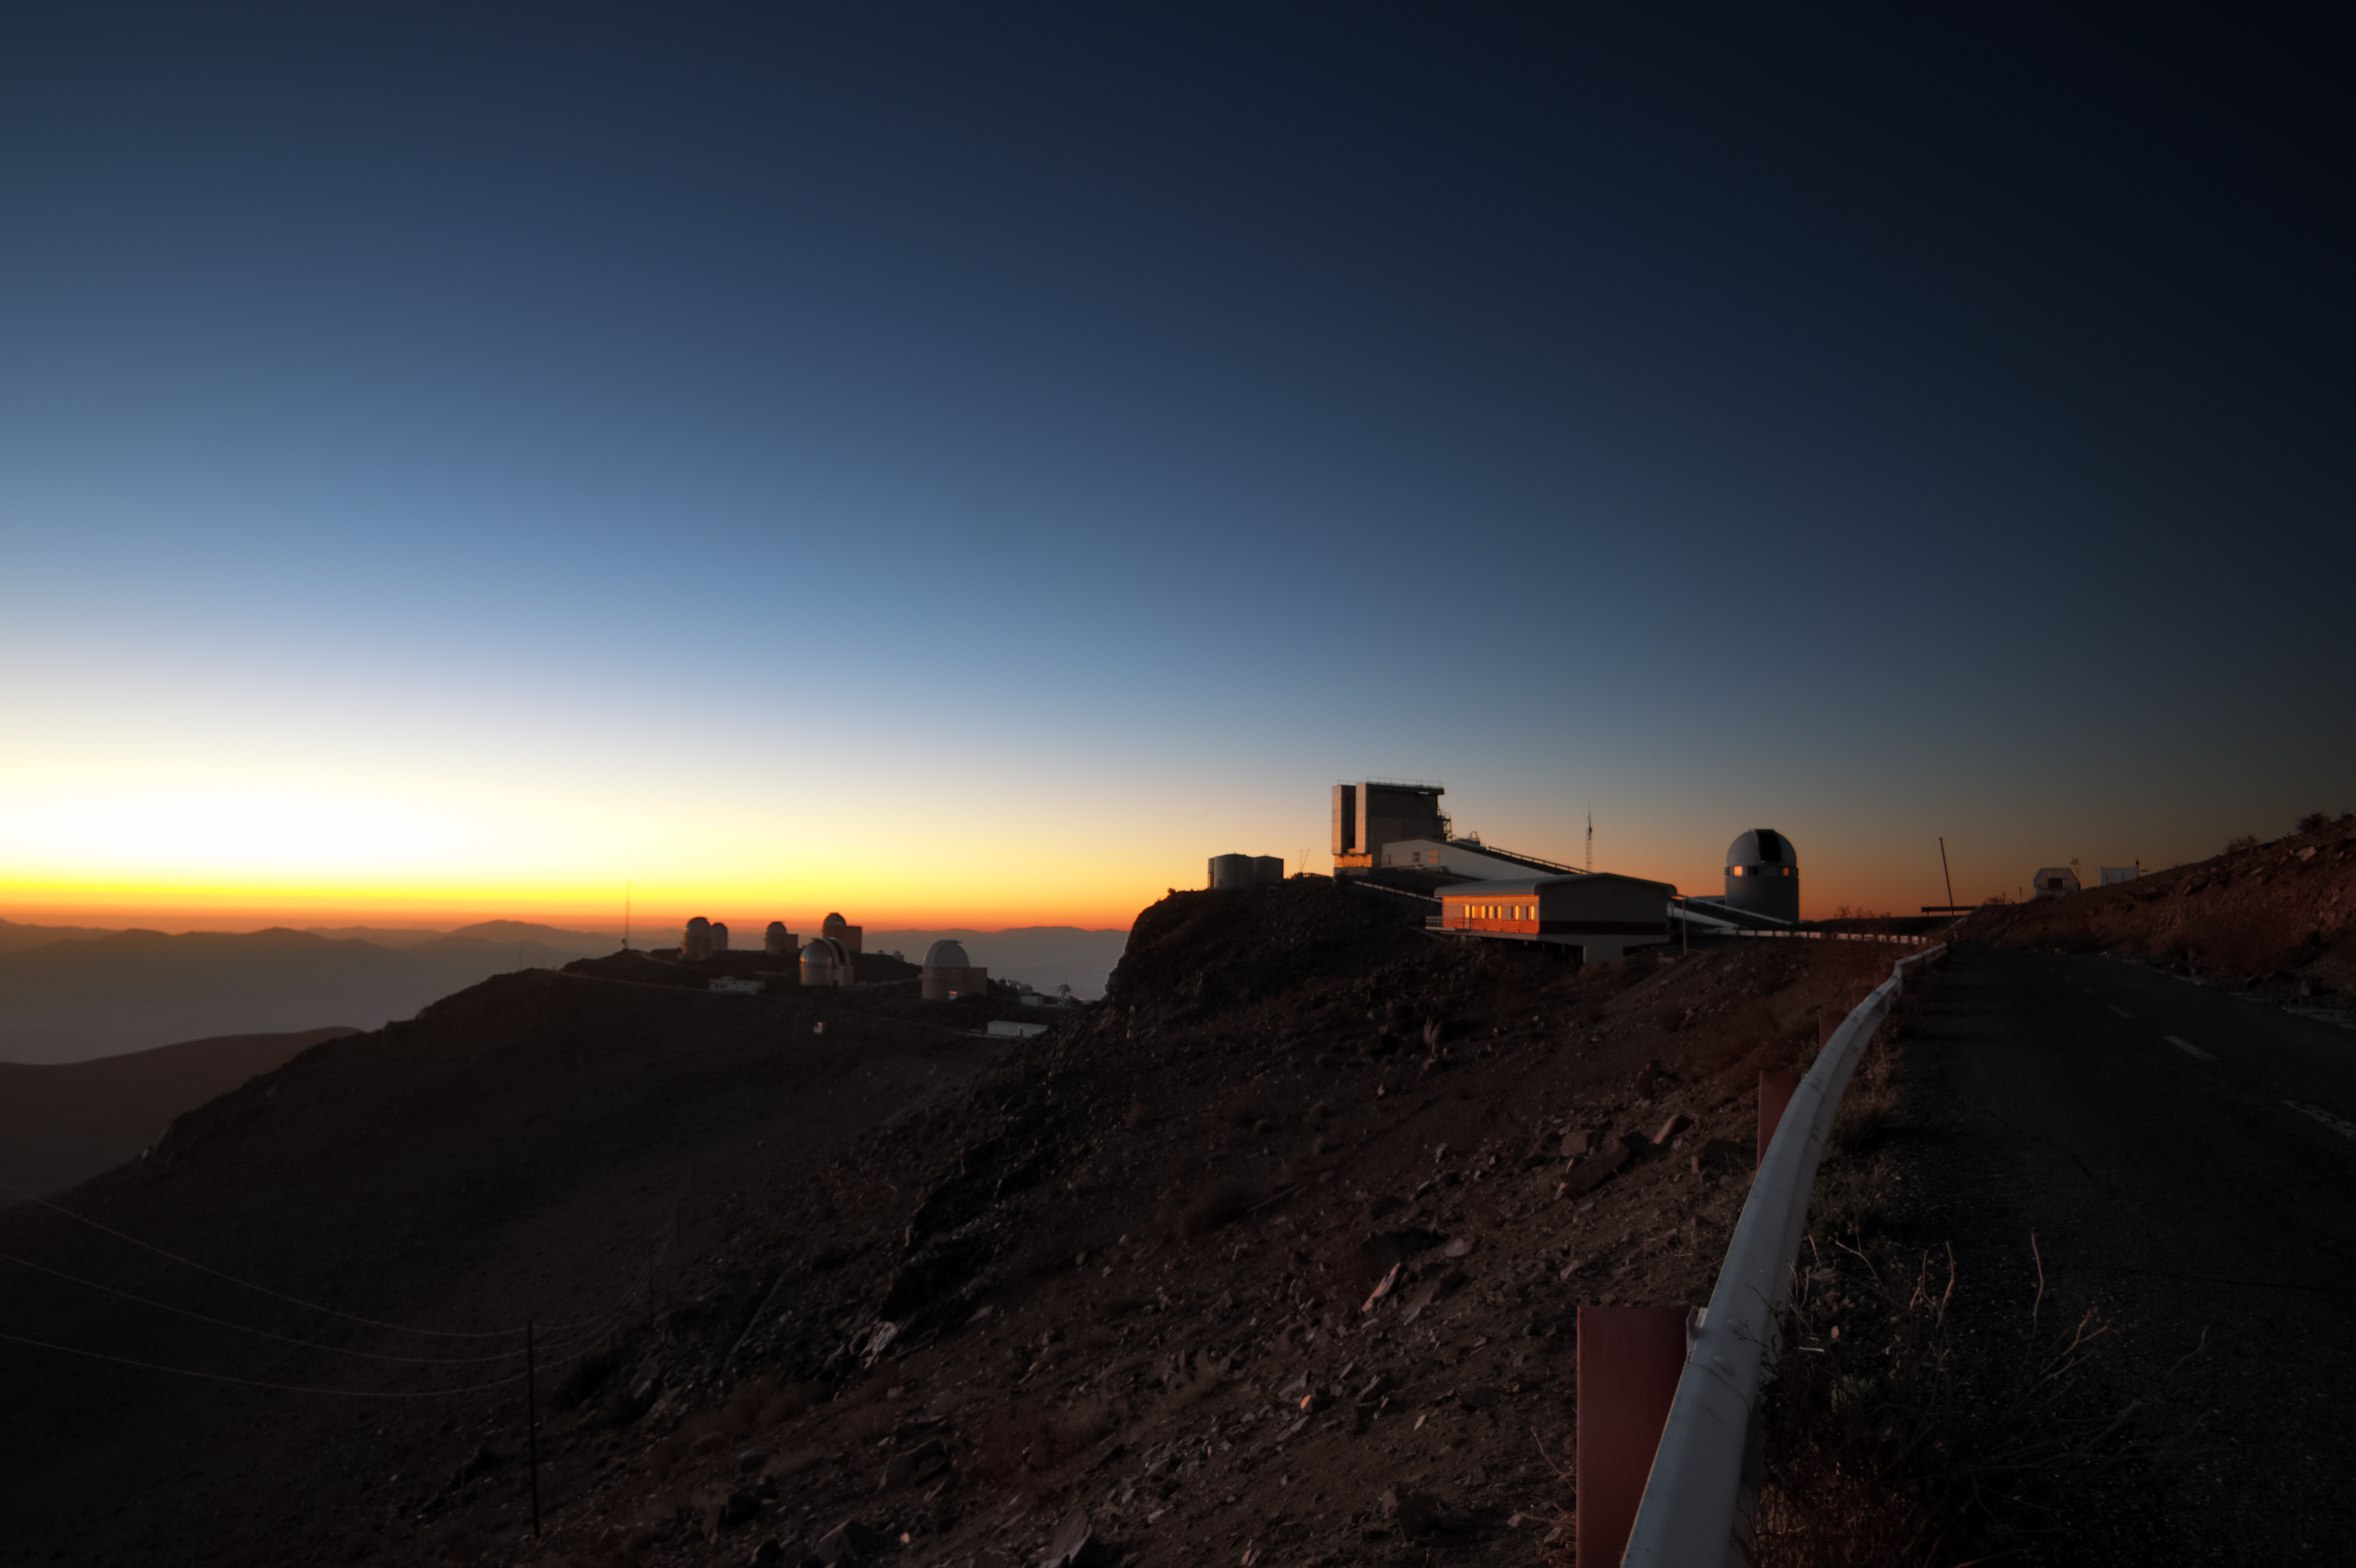

La Silla Observatory

Rays of sunshine illuminate the faces of support buildings and telescopes, including ESO's New Technology Telescope (NTT) distinctive square-shaped enclosure, located at ESO's La Silla Observatory.

Credit: J. Morin/ESO